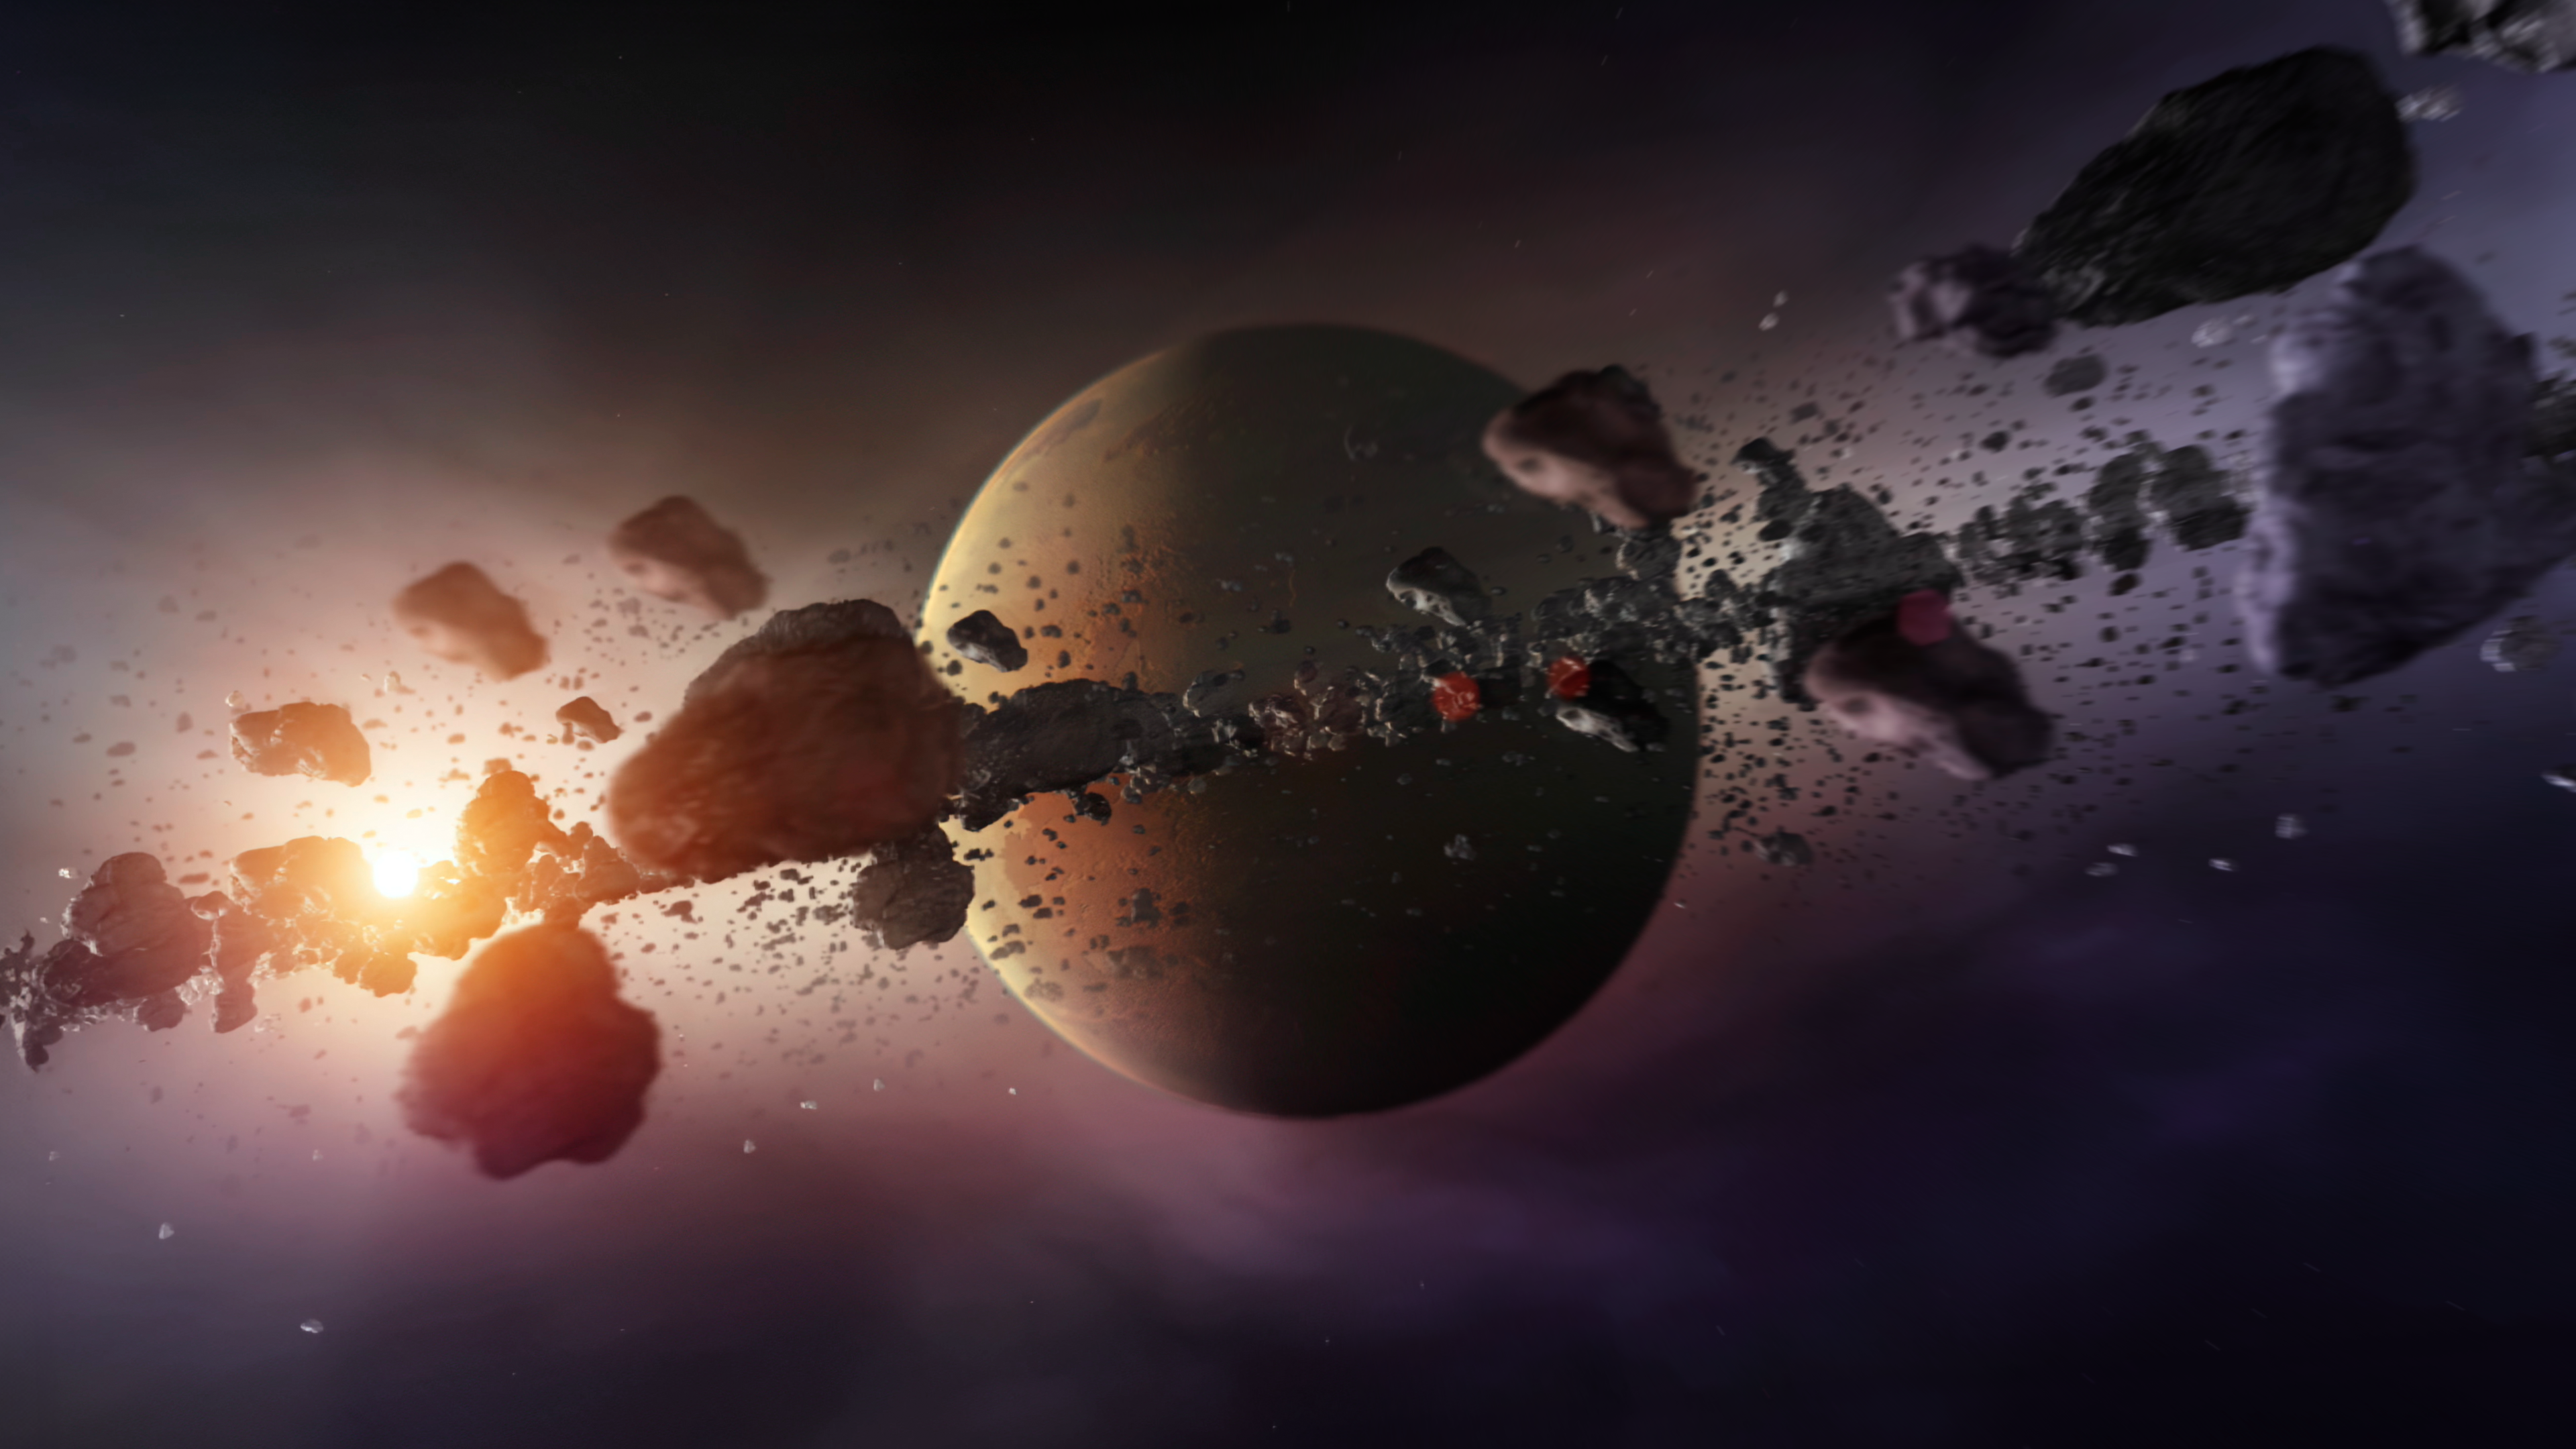

Ring formation around extrasolar planet

This image is a screenshot of the animation "Ring formation around extrasolar planet", available for watch and download here.

Credit: ESA/Hubble (M. Kornmesser)